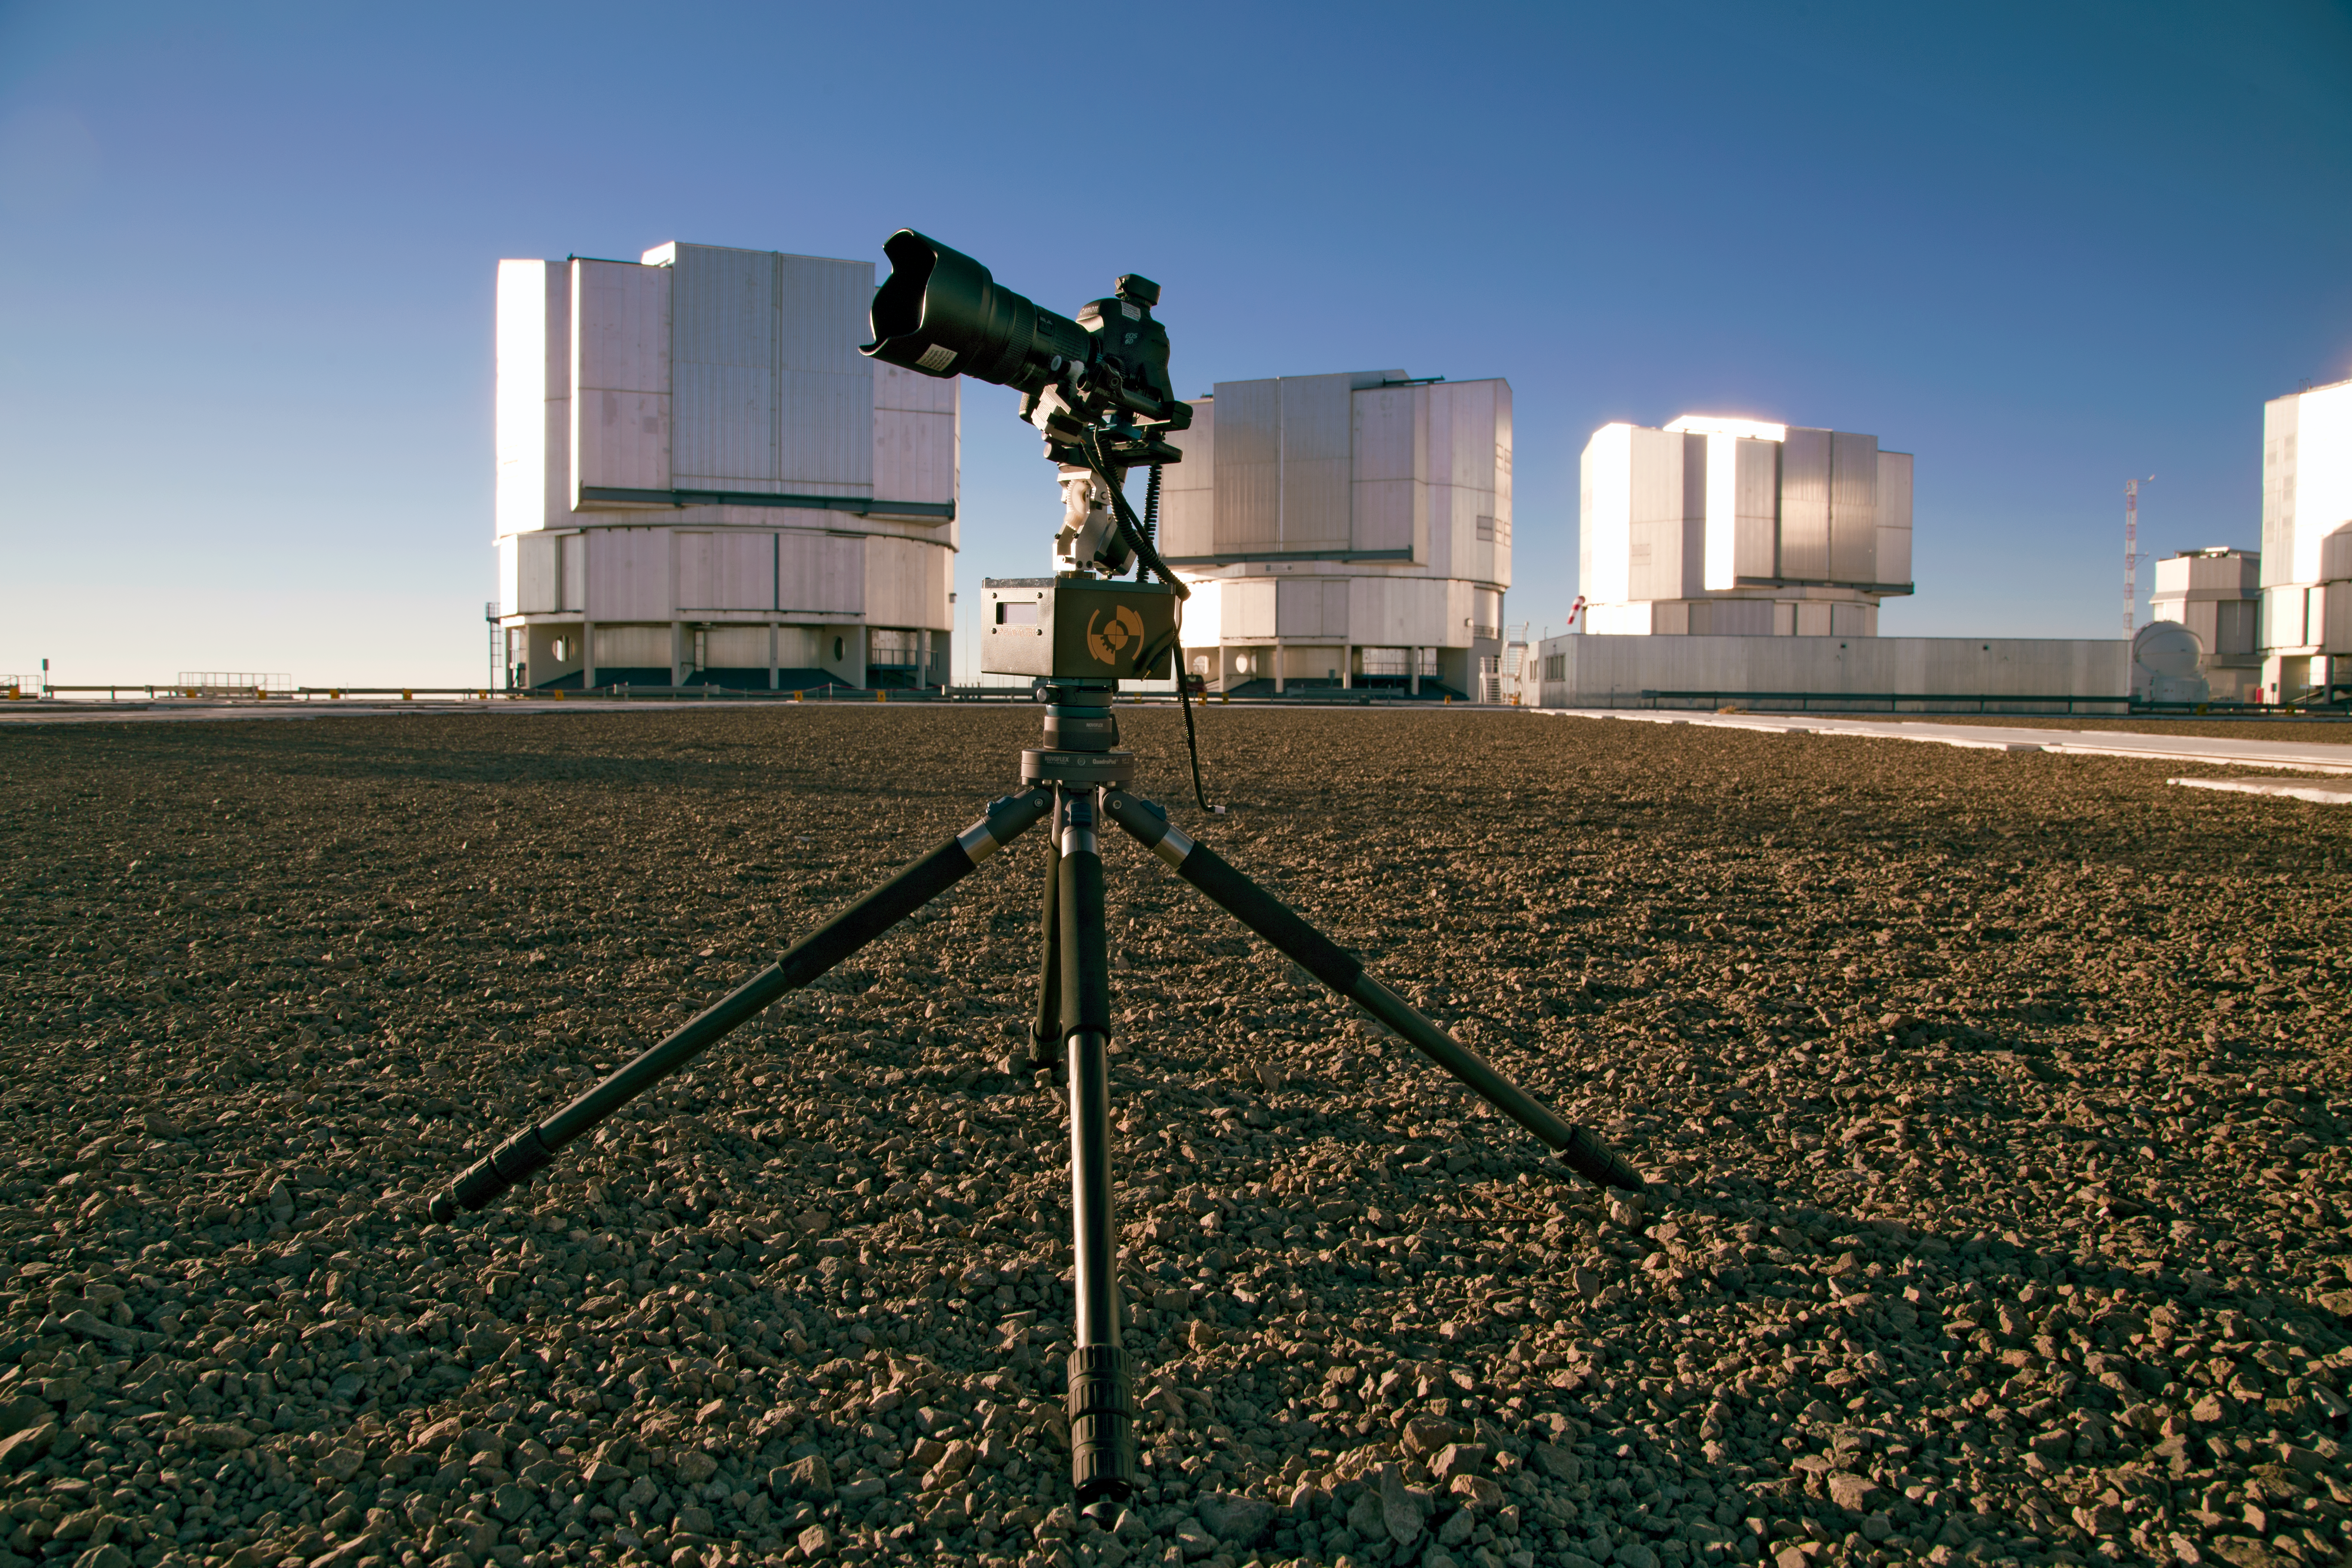

All in the motion

A Emotimo TB3 motion control ("MoCo") set up with a Canon 6D mounted on top of a Novoflex QuadroPod system, here on the VLT platform on Cerro Paranal during the ESO Ultra HD Expedition.

Credit: ESO/C. Malin